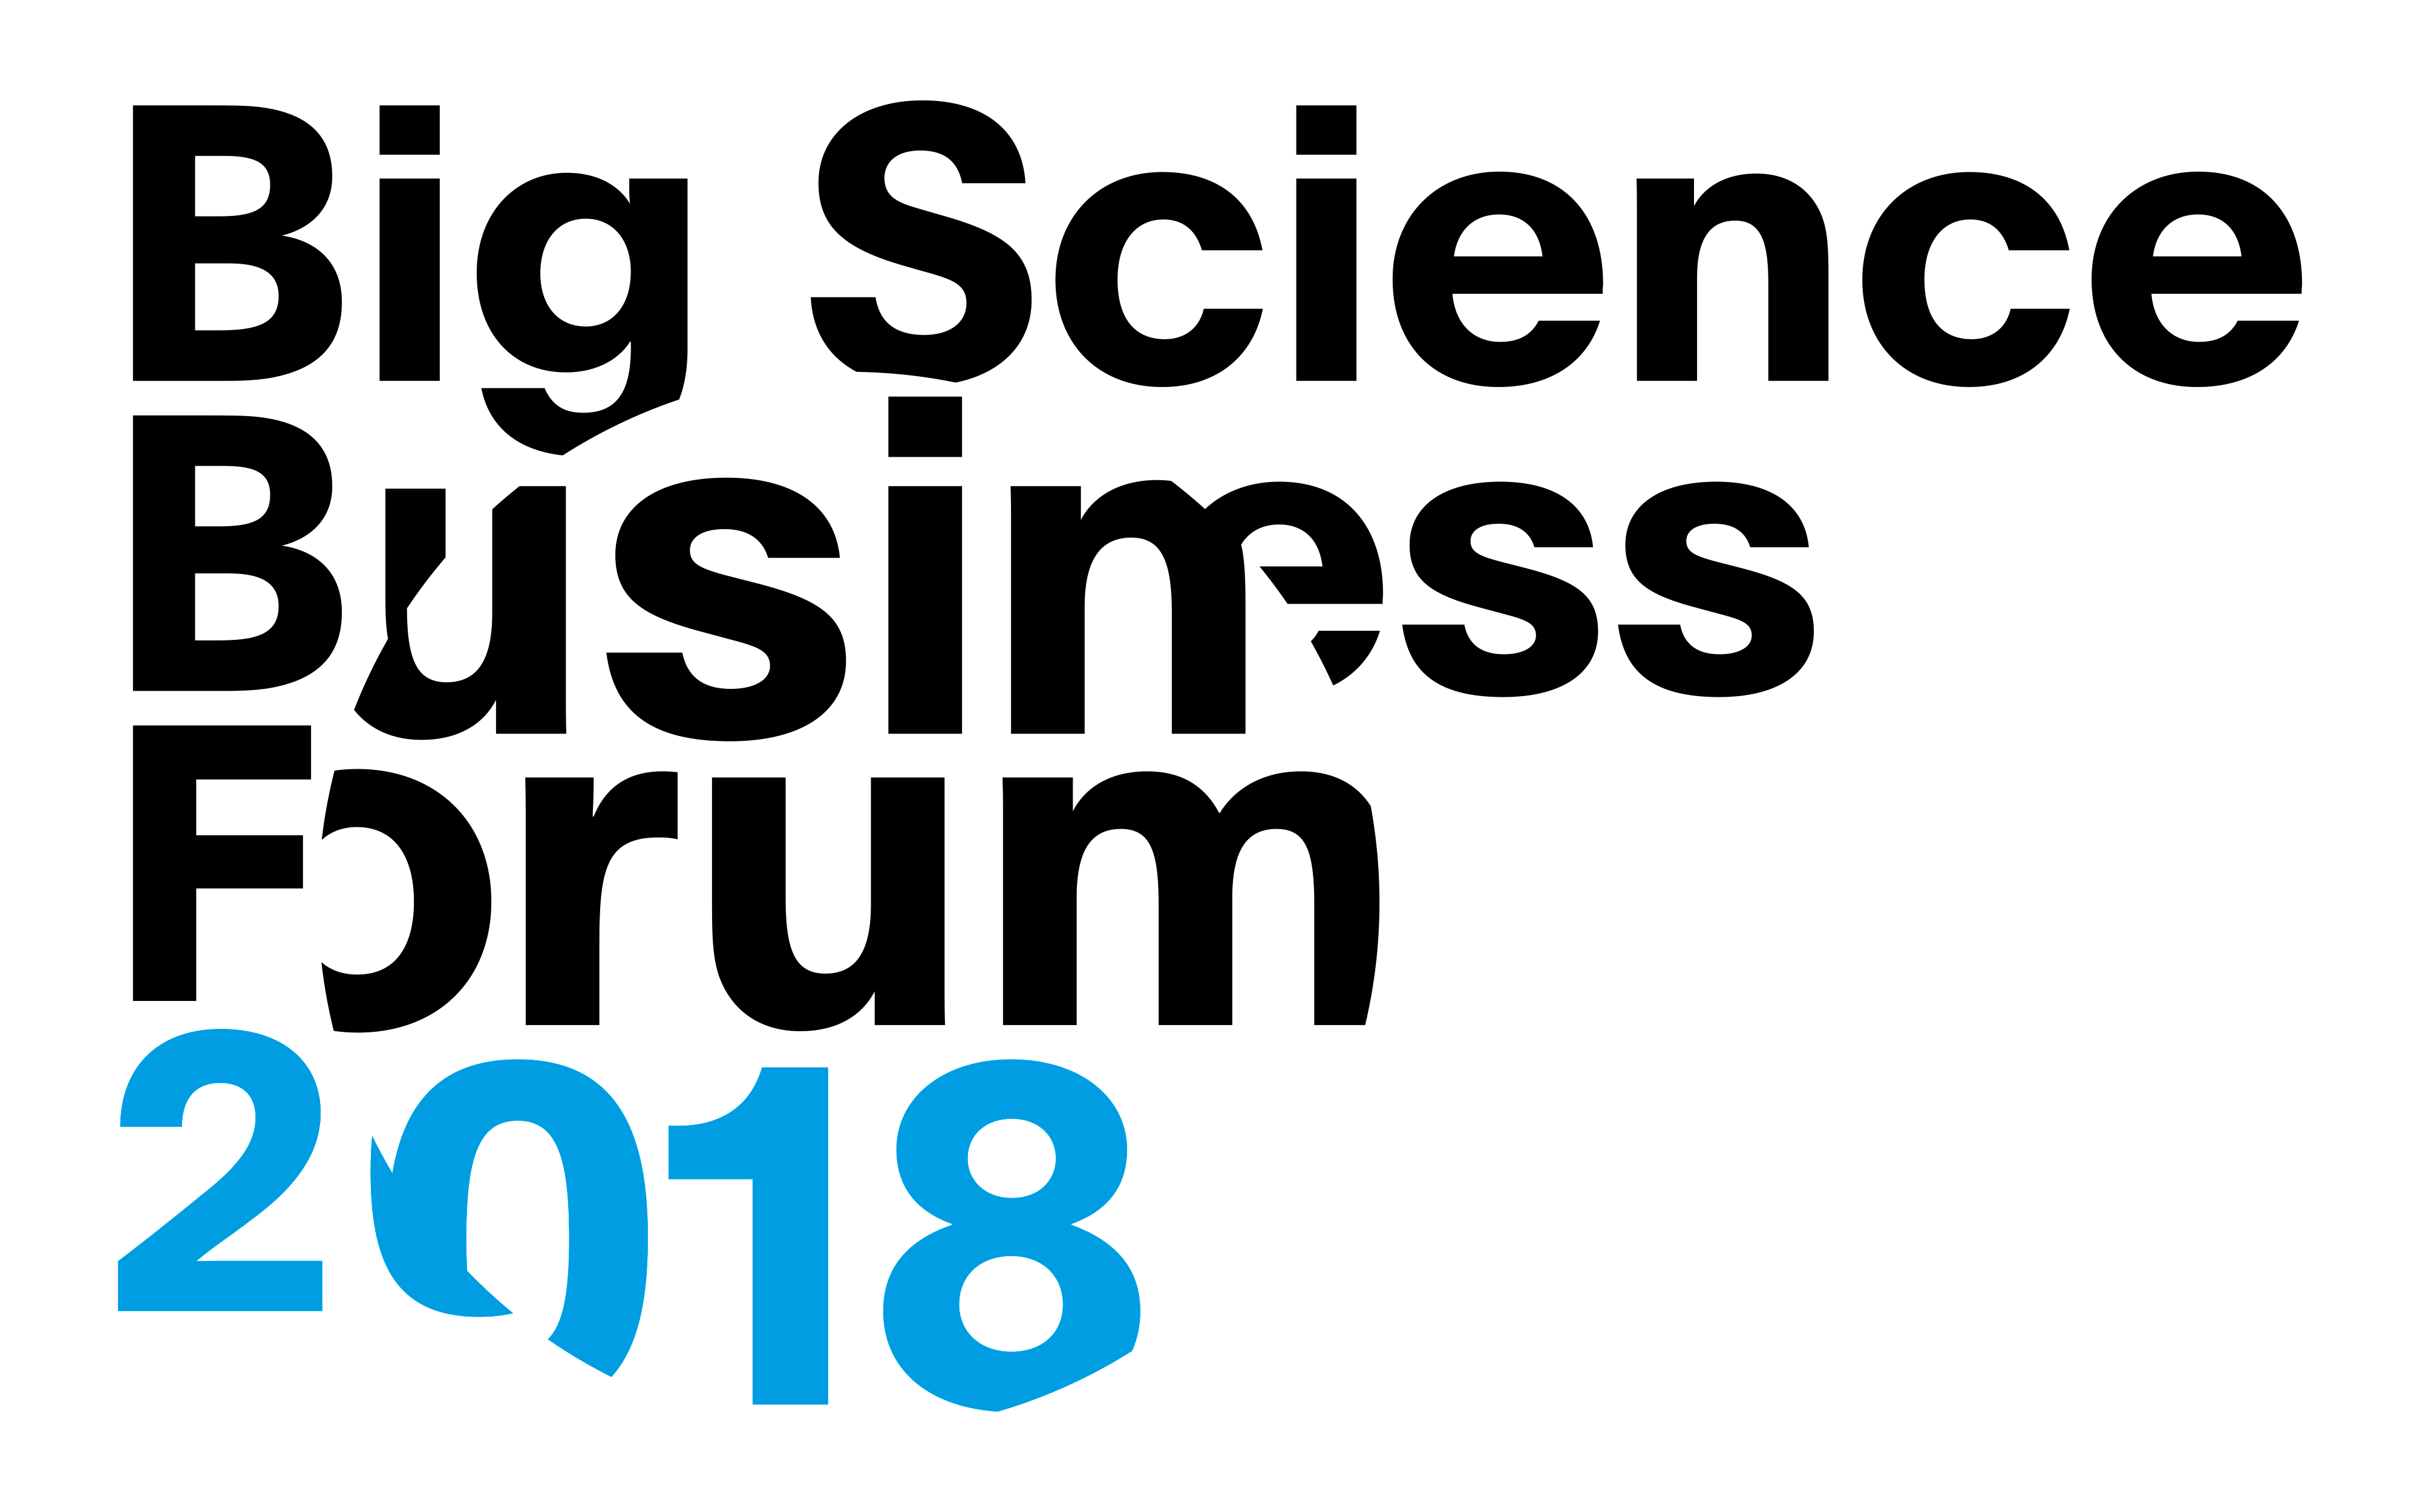

The Big Science Business Forum 2018

The Big Science Business Forum 2018 (BSBF2018) aims to be the first one-stop-shop for European businesses and other stakeholders to learn about the future investments and procurements coming from Europe’s Big Science organisations. The event is organised by the Danish Ministry for Science and Higher Education in Copenhagen, Denmark, together with ESO and other European Big Science organisations. It is hosted by bigscience.dk and takes place on 26–28 February 2018.

Credit: BSBF